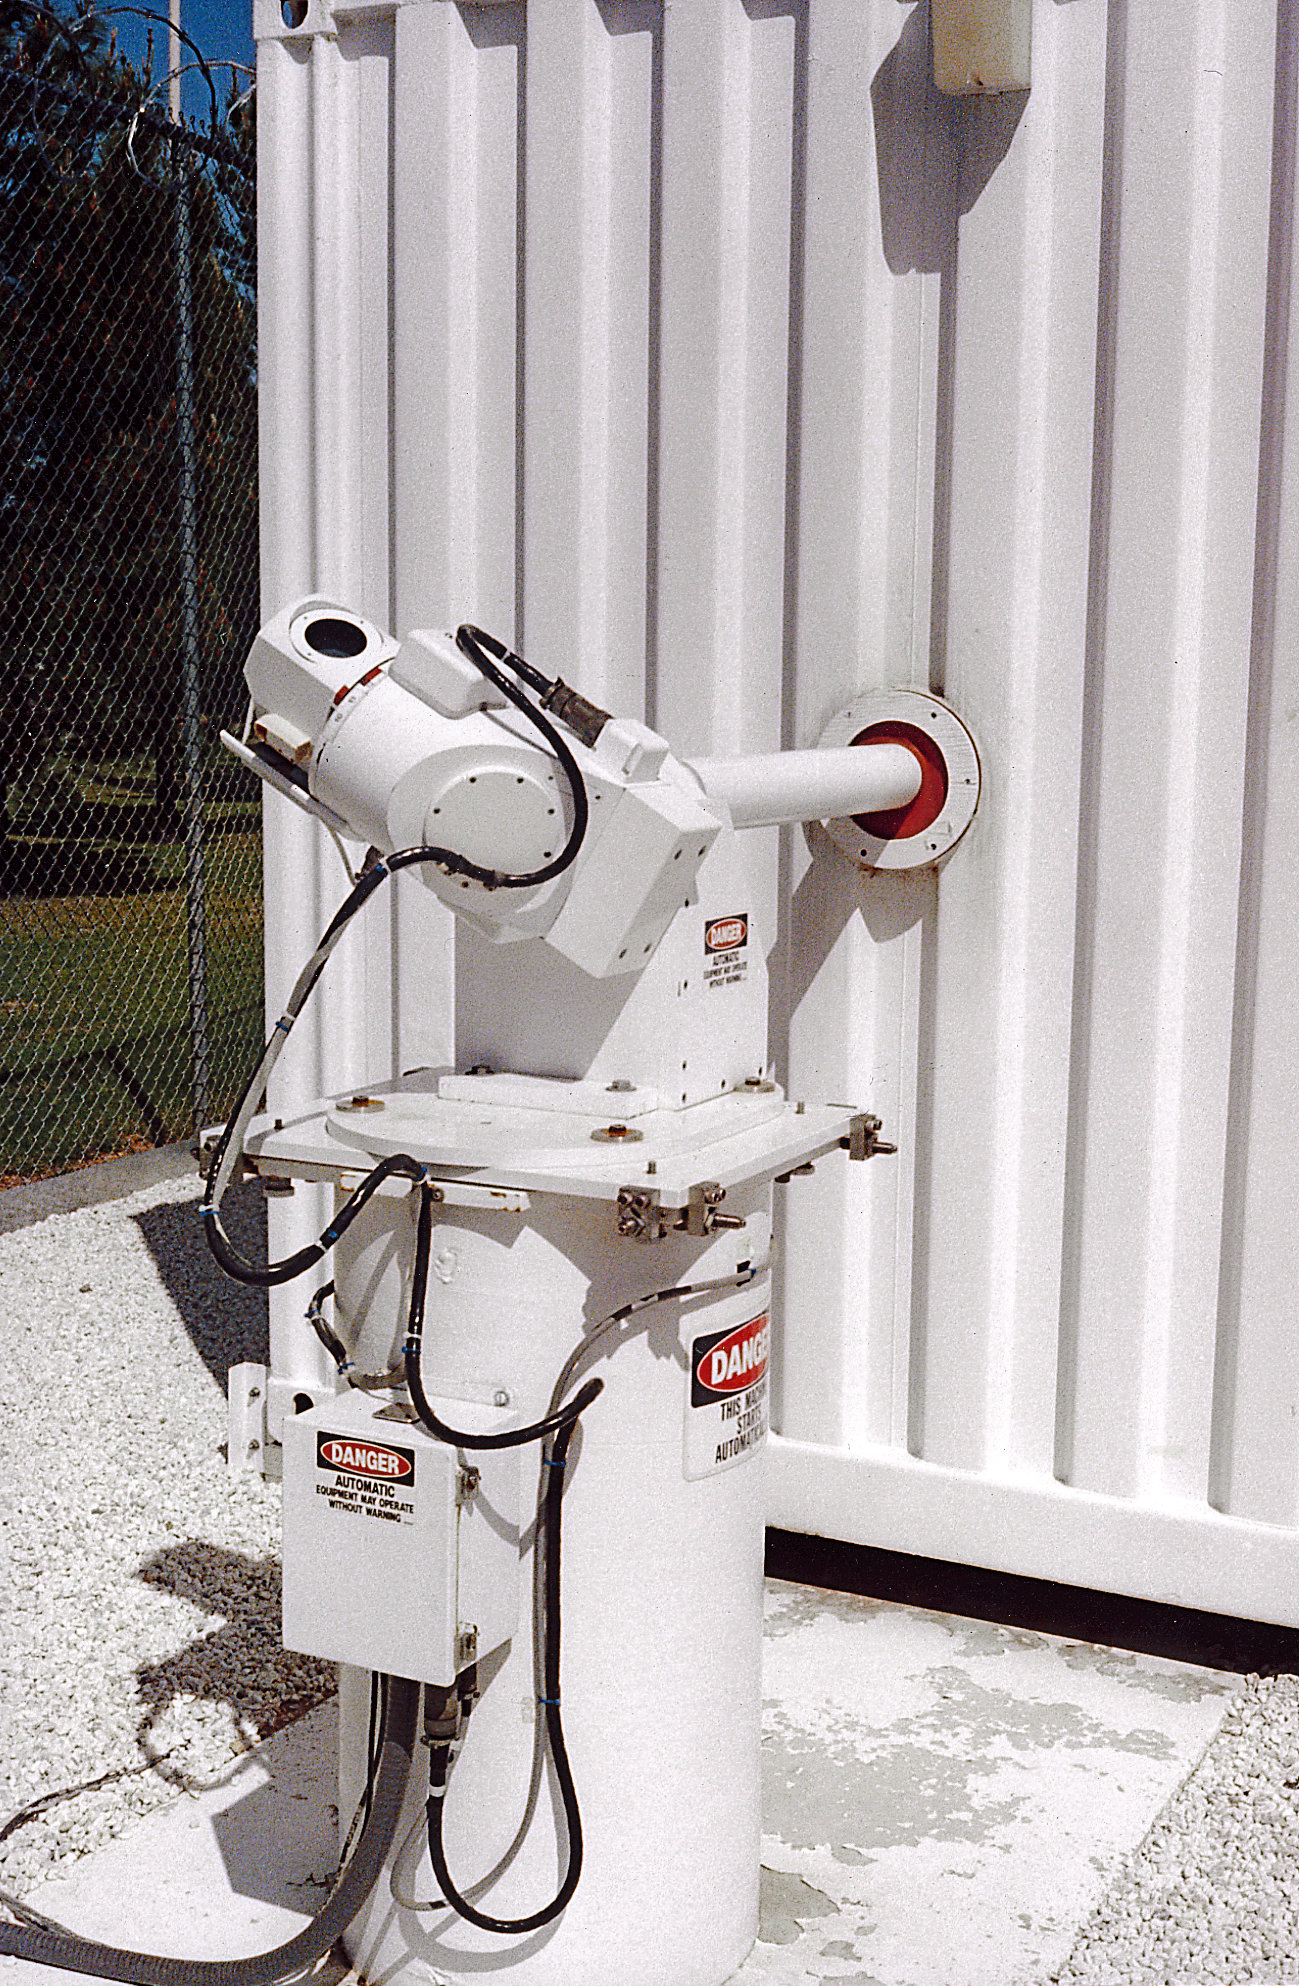

GONG shelter light feed

The external light feed to the GONG (Global Oscillation Network Group) shelter. The Global Oscillation Network Group (GONG) studies the oscillations of the Sun.

Credit: NOIRLab/NSF/AURA